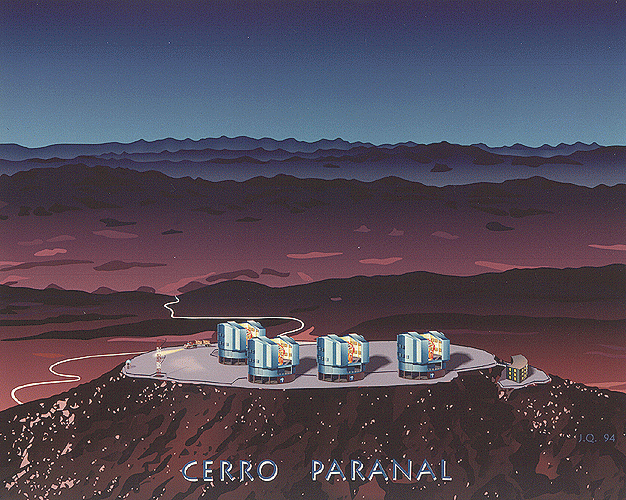

Artist's impression of the VLT observatory at Paranal

Artist's Impression of the VLT Observatory at Paranal. Prepared by Jean Quebatte (ESO).

Credit: Prepared by Jean Quebatte (ESO). This is ESO PR Photo 34/95. It may be reproduced, if credit is given to the European Southern Observatory.